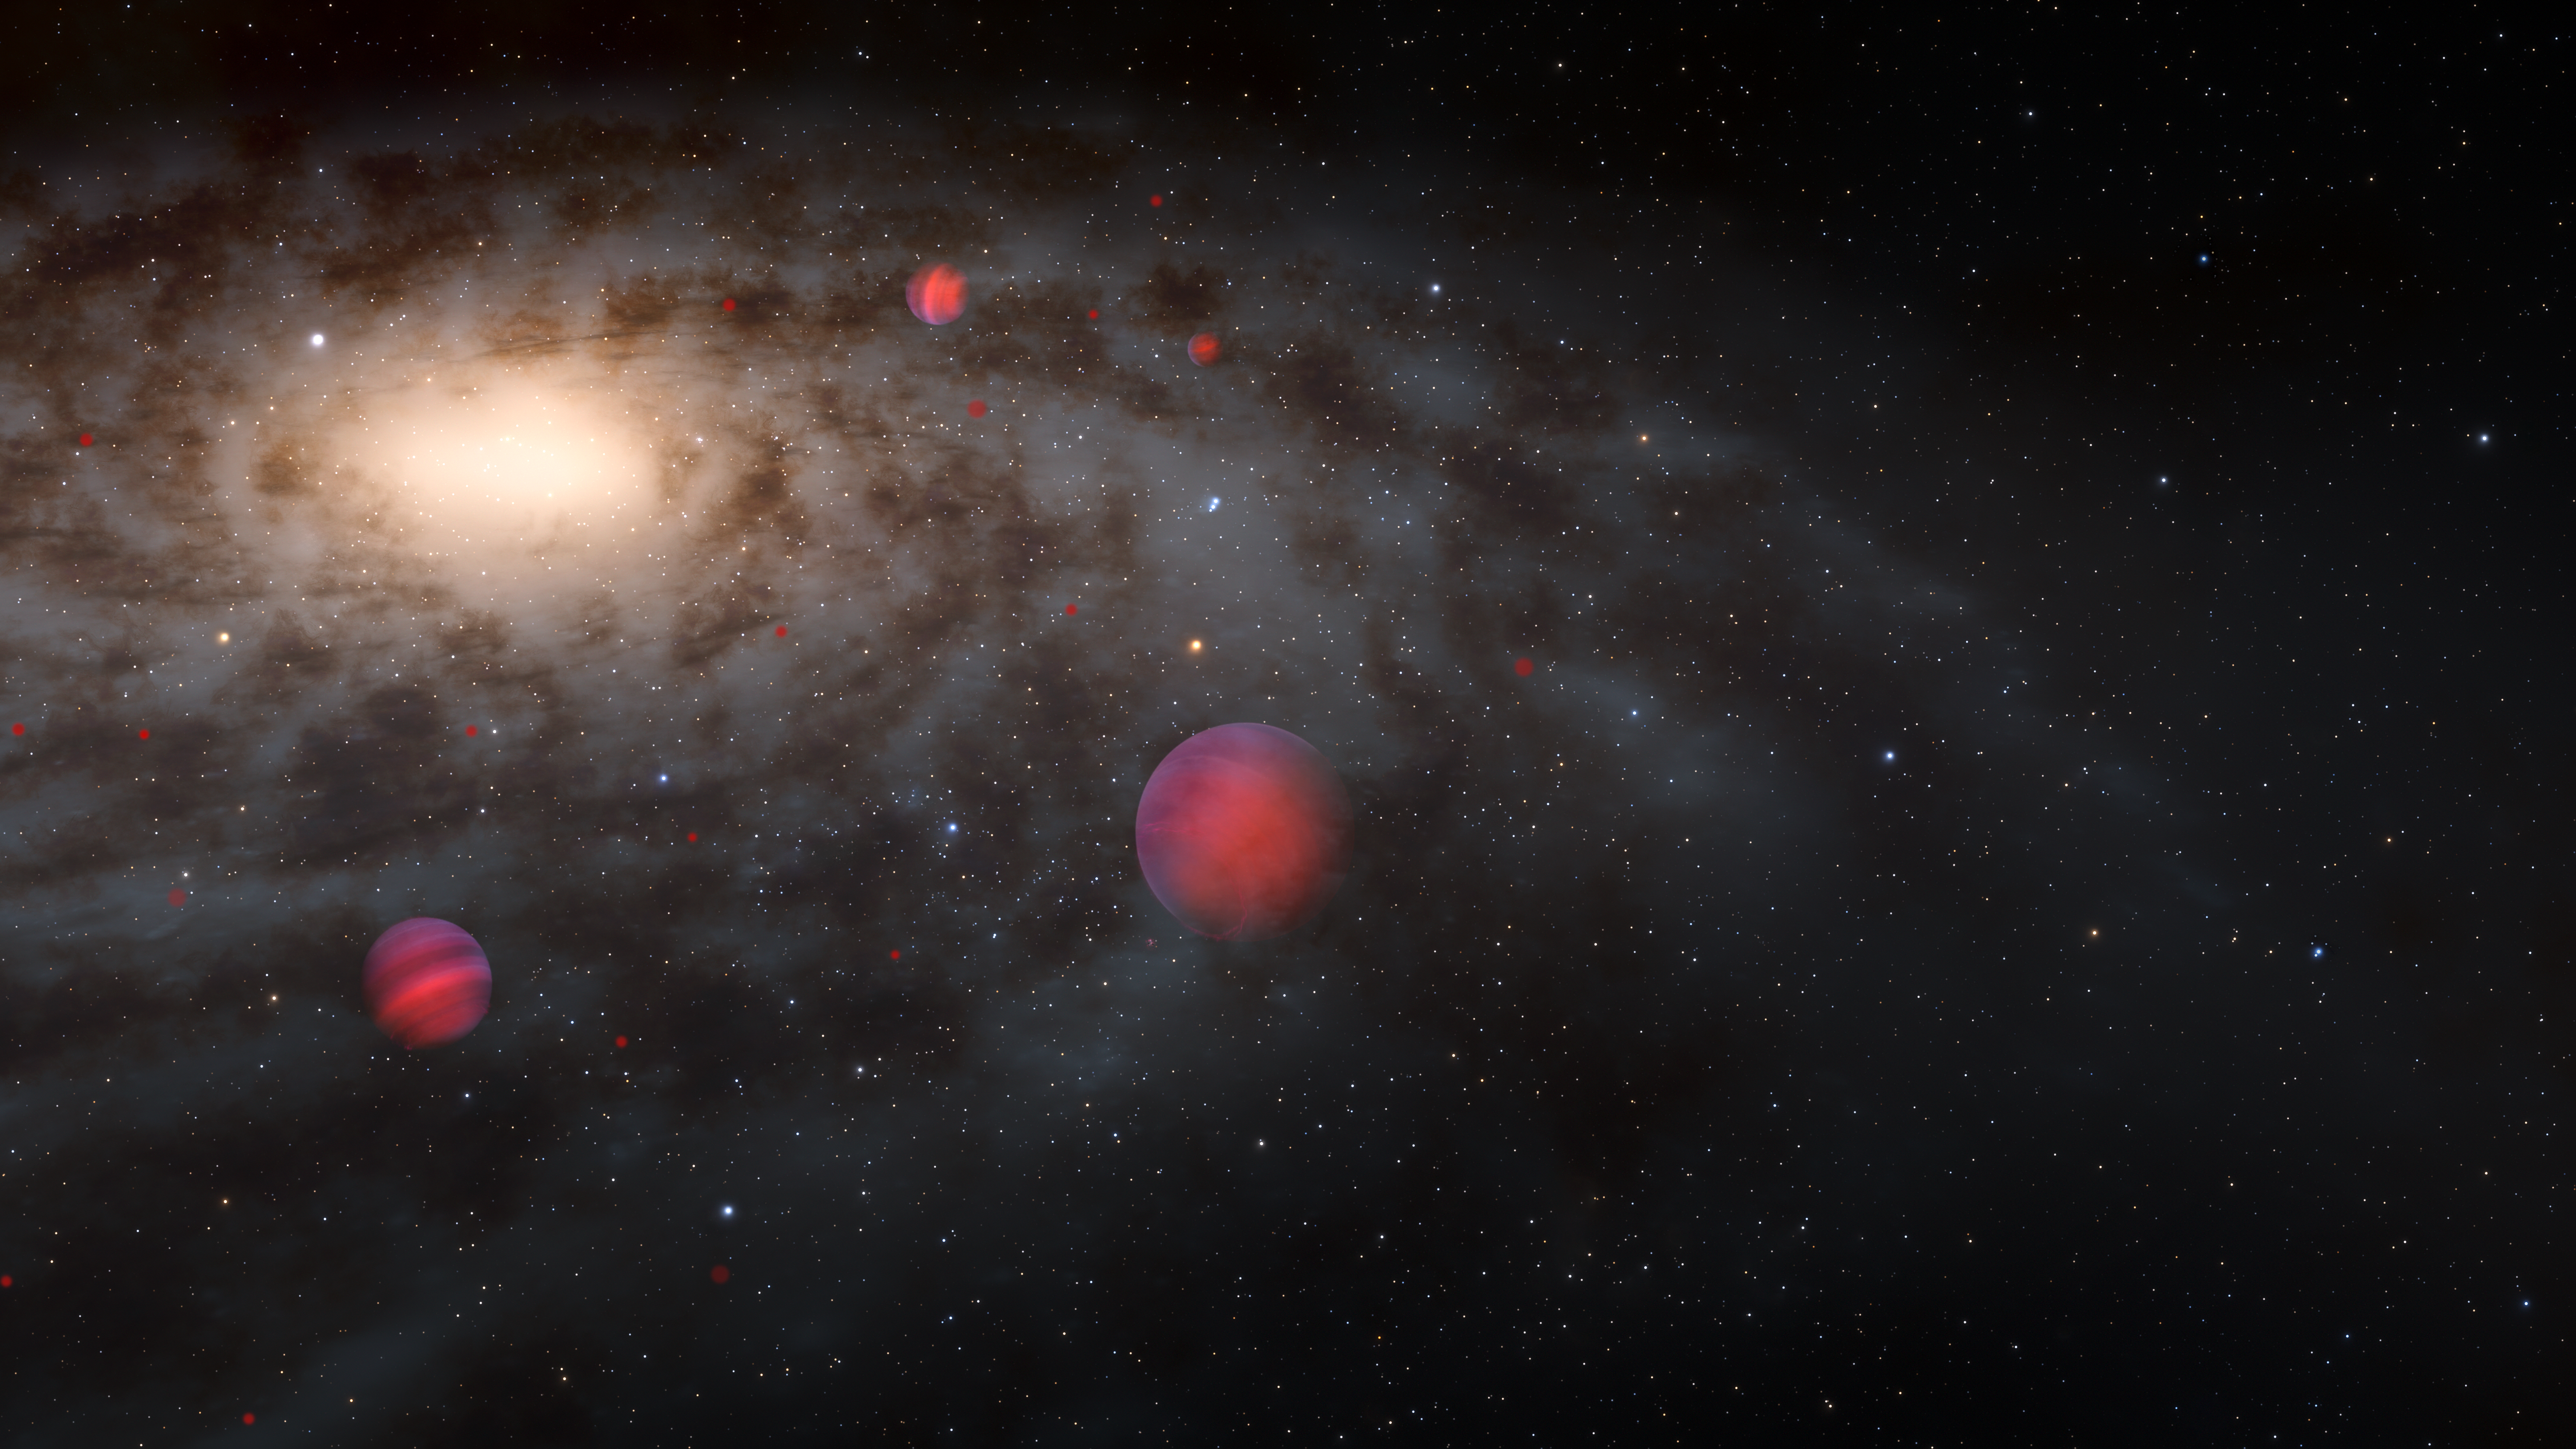

Artist’s Illustration of Brown Dwarfs Surrounding the Milky Way

This illustration depicts the population of brown dwarfs in and around the Milky Way that could be detected by Rubin Observatory. Too big to be planets and too small to be stars, these objects have remained relatively unchanged since they formed in the early Universe. Rubin Observatory’s ten-year Legacy Survey of Space and Time will detect thousands of previously unseen, faint brown dwarfs, vastly increasing the numbers of these ancient relics available for scientists to study, and unlocking clues to the Milky Way’s formation and evolution.

Alt text: An illustration of several faint brown dwarfs surrounding a galaxy, viewed from a perspective slightly above the disk. The galaxy occupies the upper left quadrant of the image as a glowing disk extending out of view. The galaxy’s center is a bright yellow glow in the upper left. The bright center rapidly fades to a more subtle glow in the outskirts of the galaxy. Dark dust clouds spiral outward from the center and obscure some of the glow. Two fully illustrated brown dwarfs are visible at the center of the image and to the left, glowing red-orange and with horizontal stripes representing bands of clouds. Several reddish points of varying sizes dot the galaxy farther away, representing the ancient brown dwarfs that could be detectable by Rubin Observatory. The background is black sprinkled with the white pinpricks of distant galaxies.

Credit: RubinObs/NOIRLab/SLAC/NSF/DOE/AURA/J. da Silva